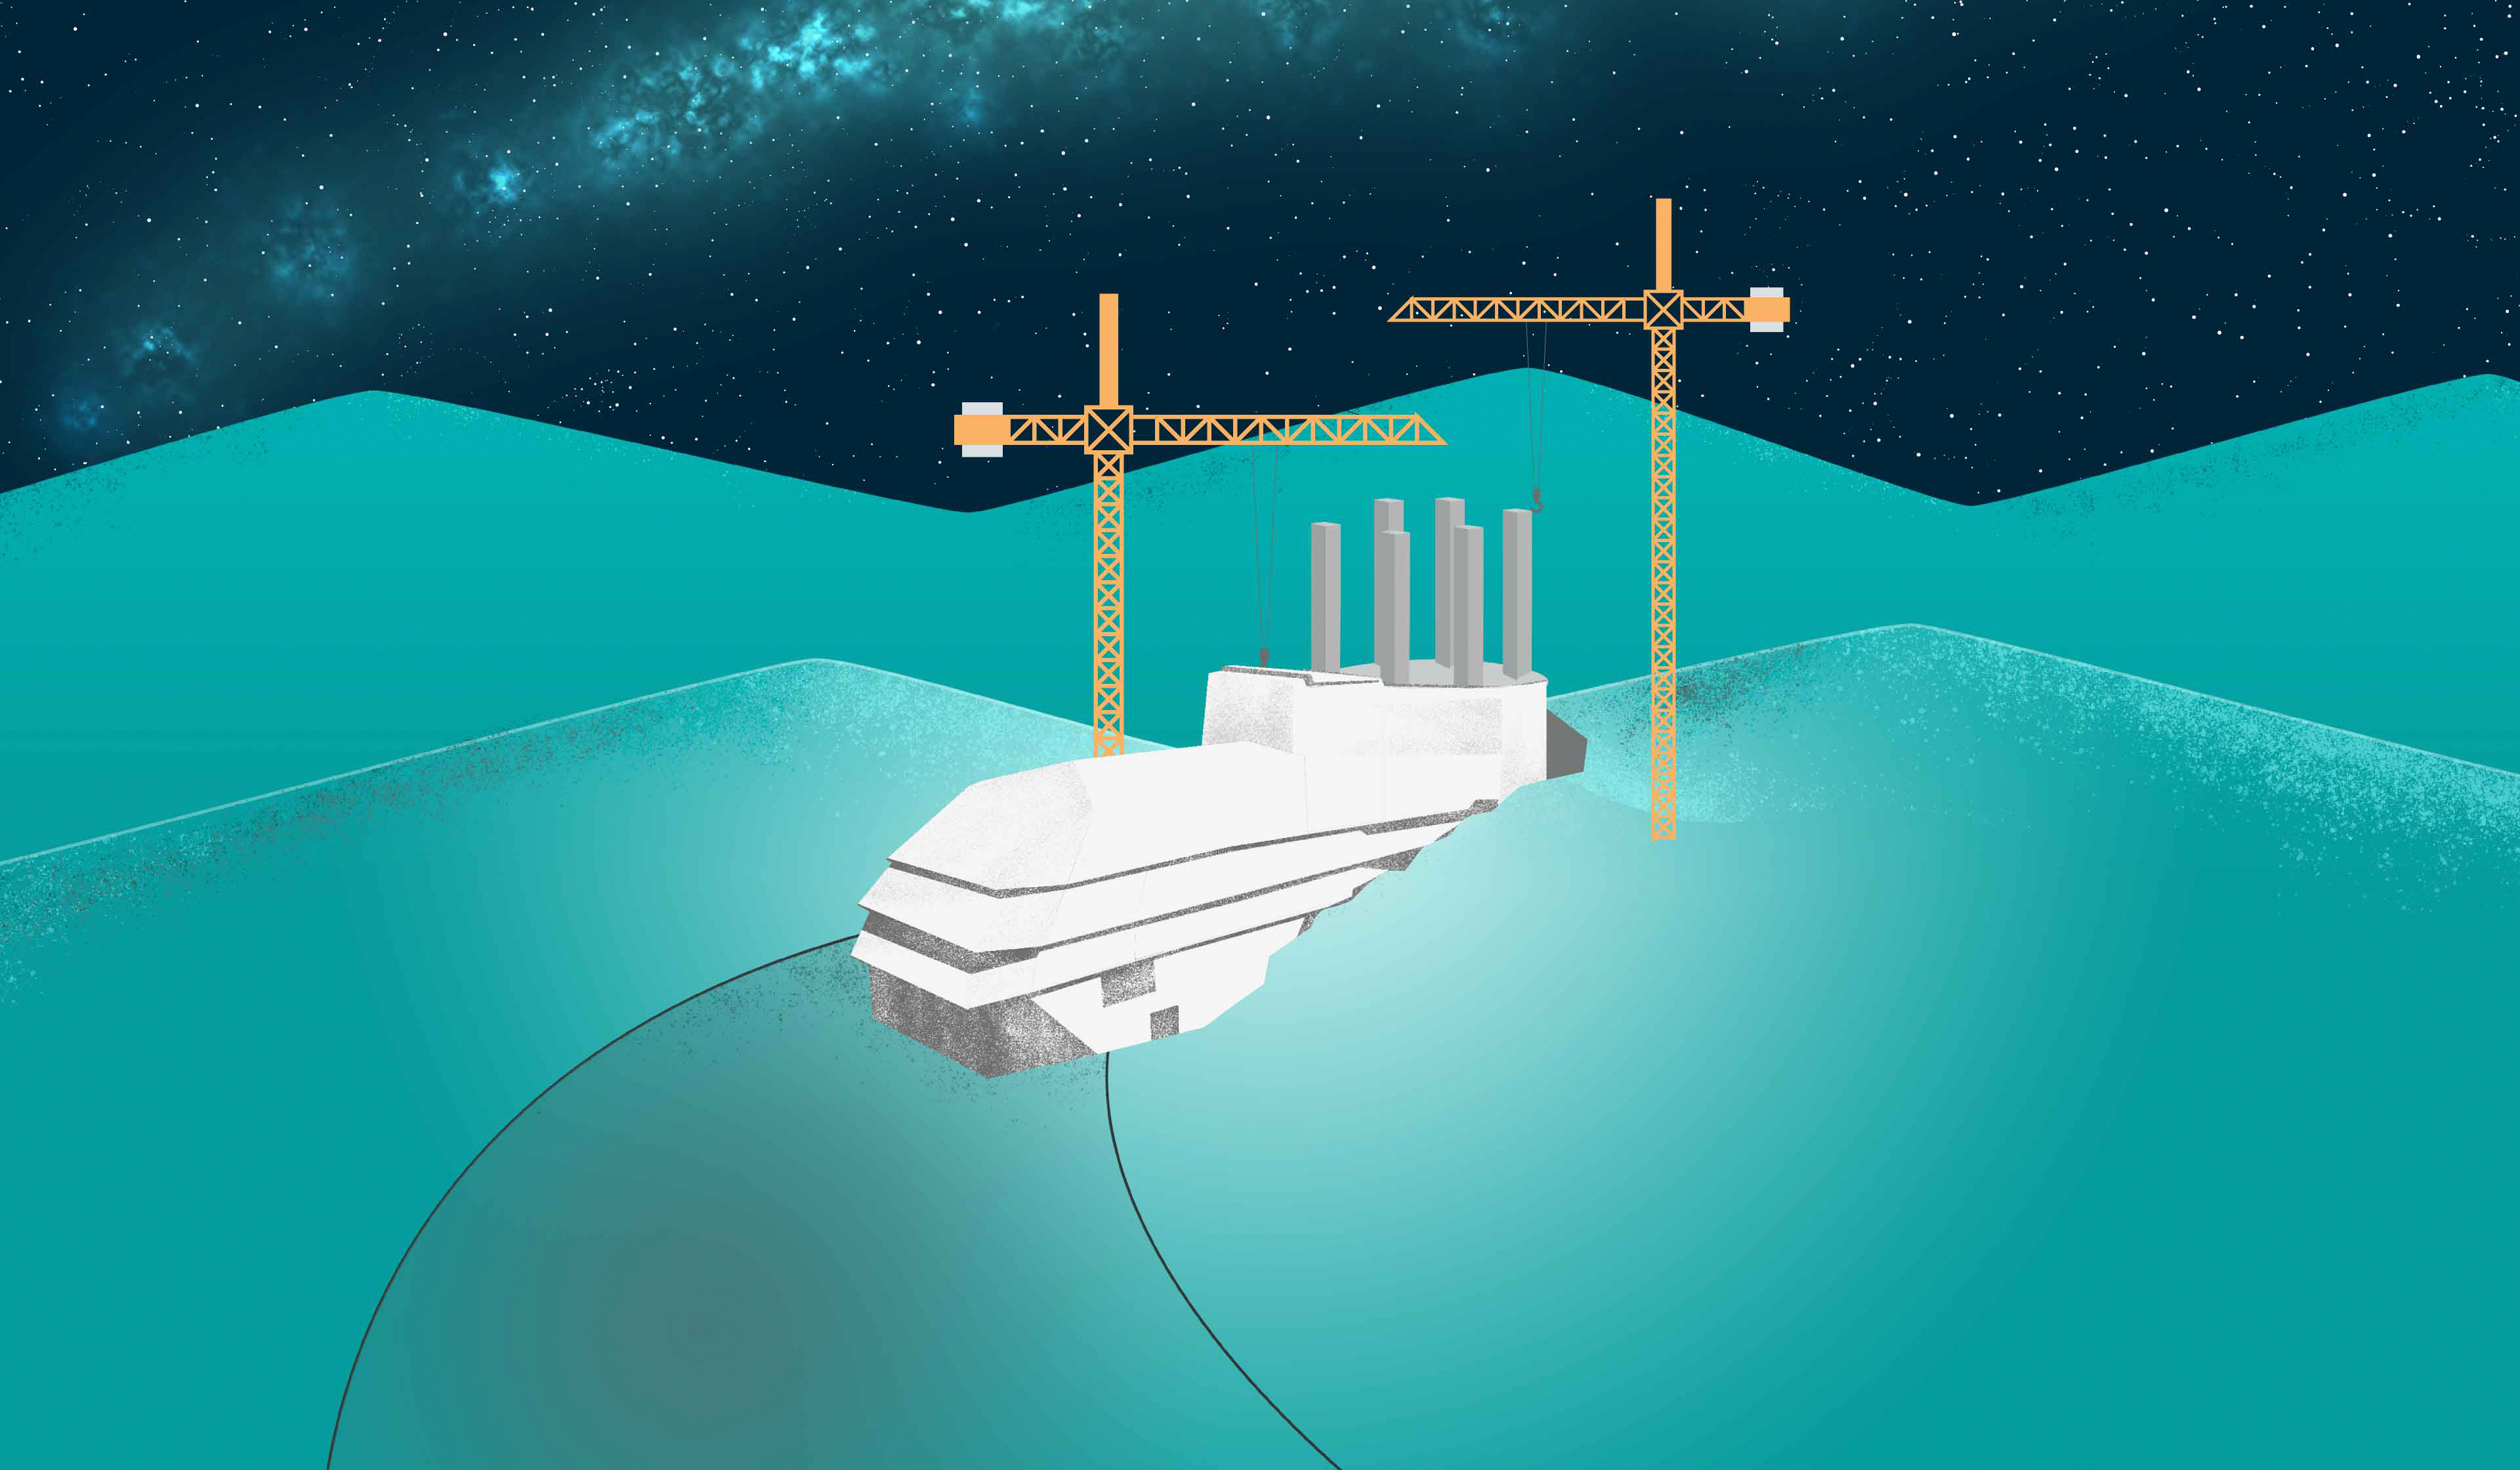

Rubin Construction Illustration

An illustration representing the construction of NSF-DOE Vera C. Rubin Observatory.

Credit: Rubin Observatory/NSF/AURA